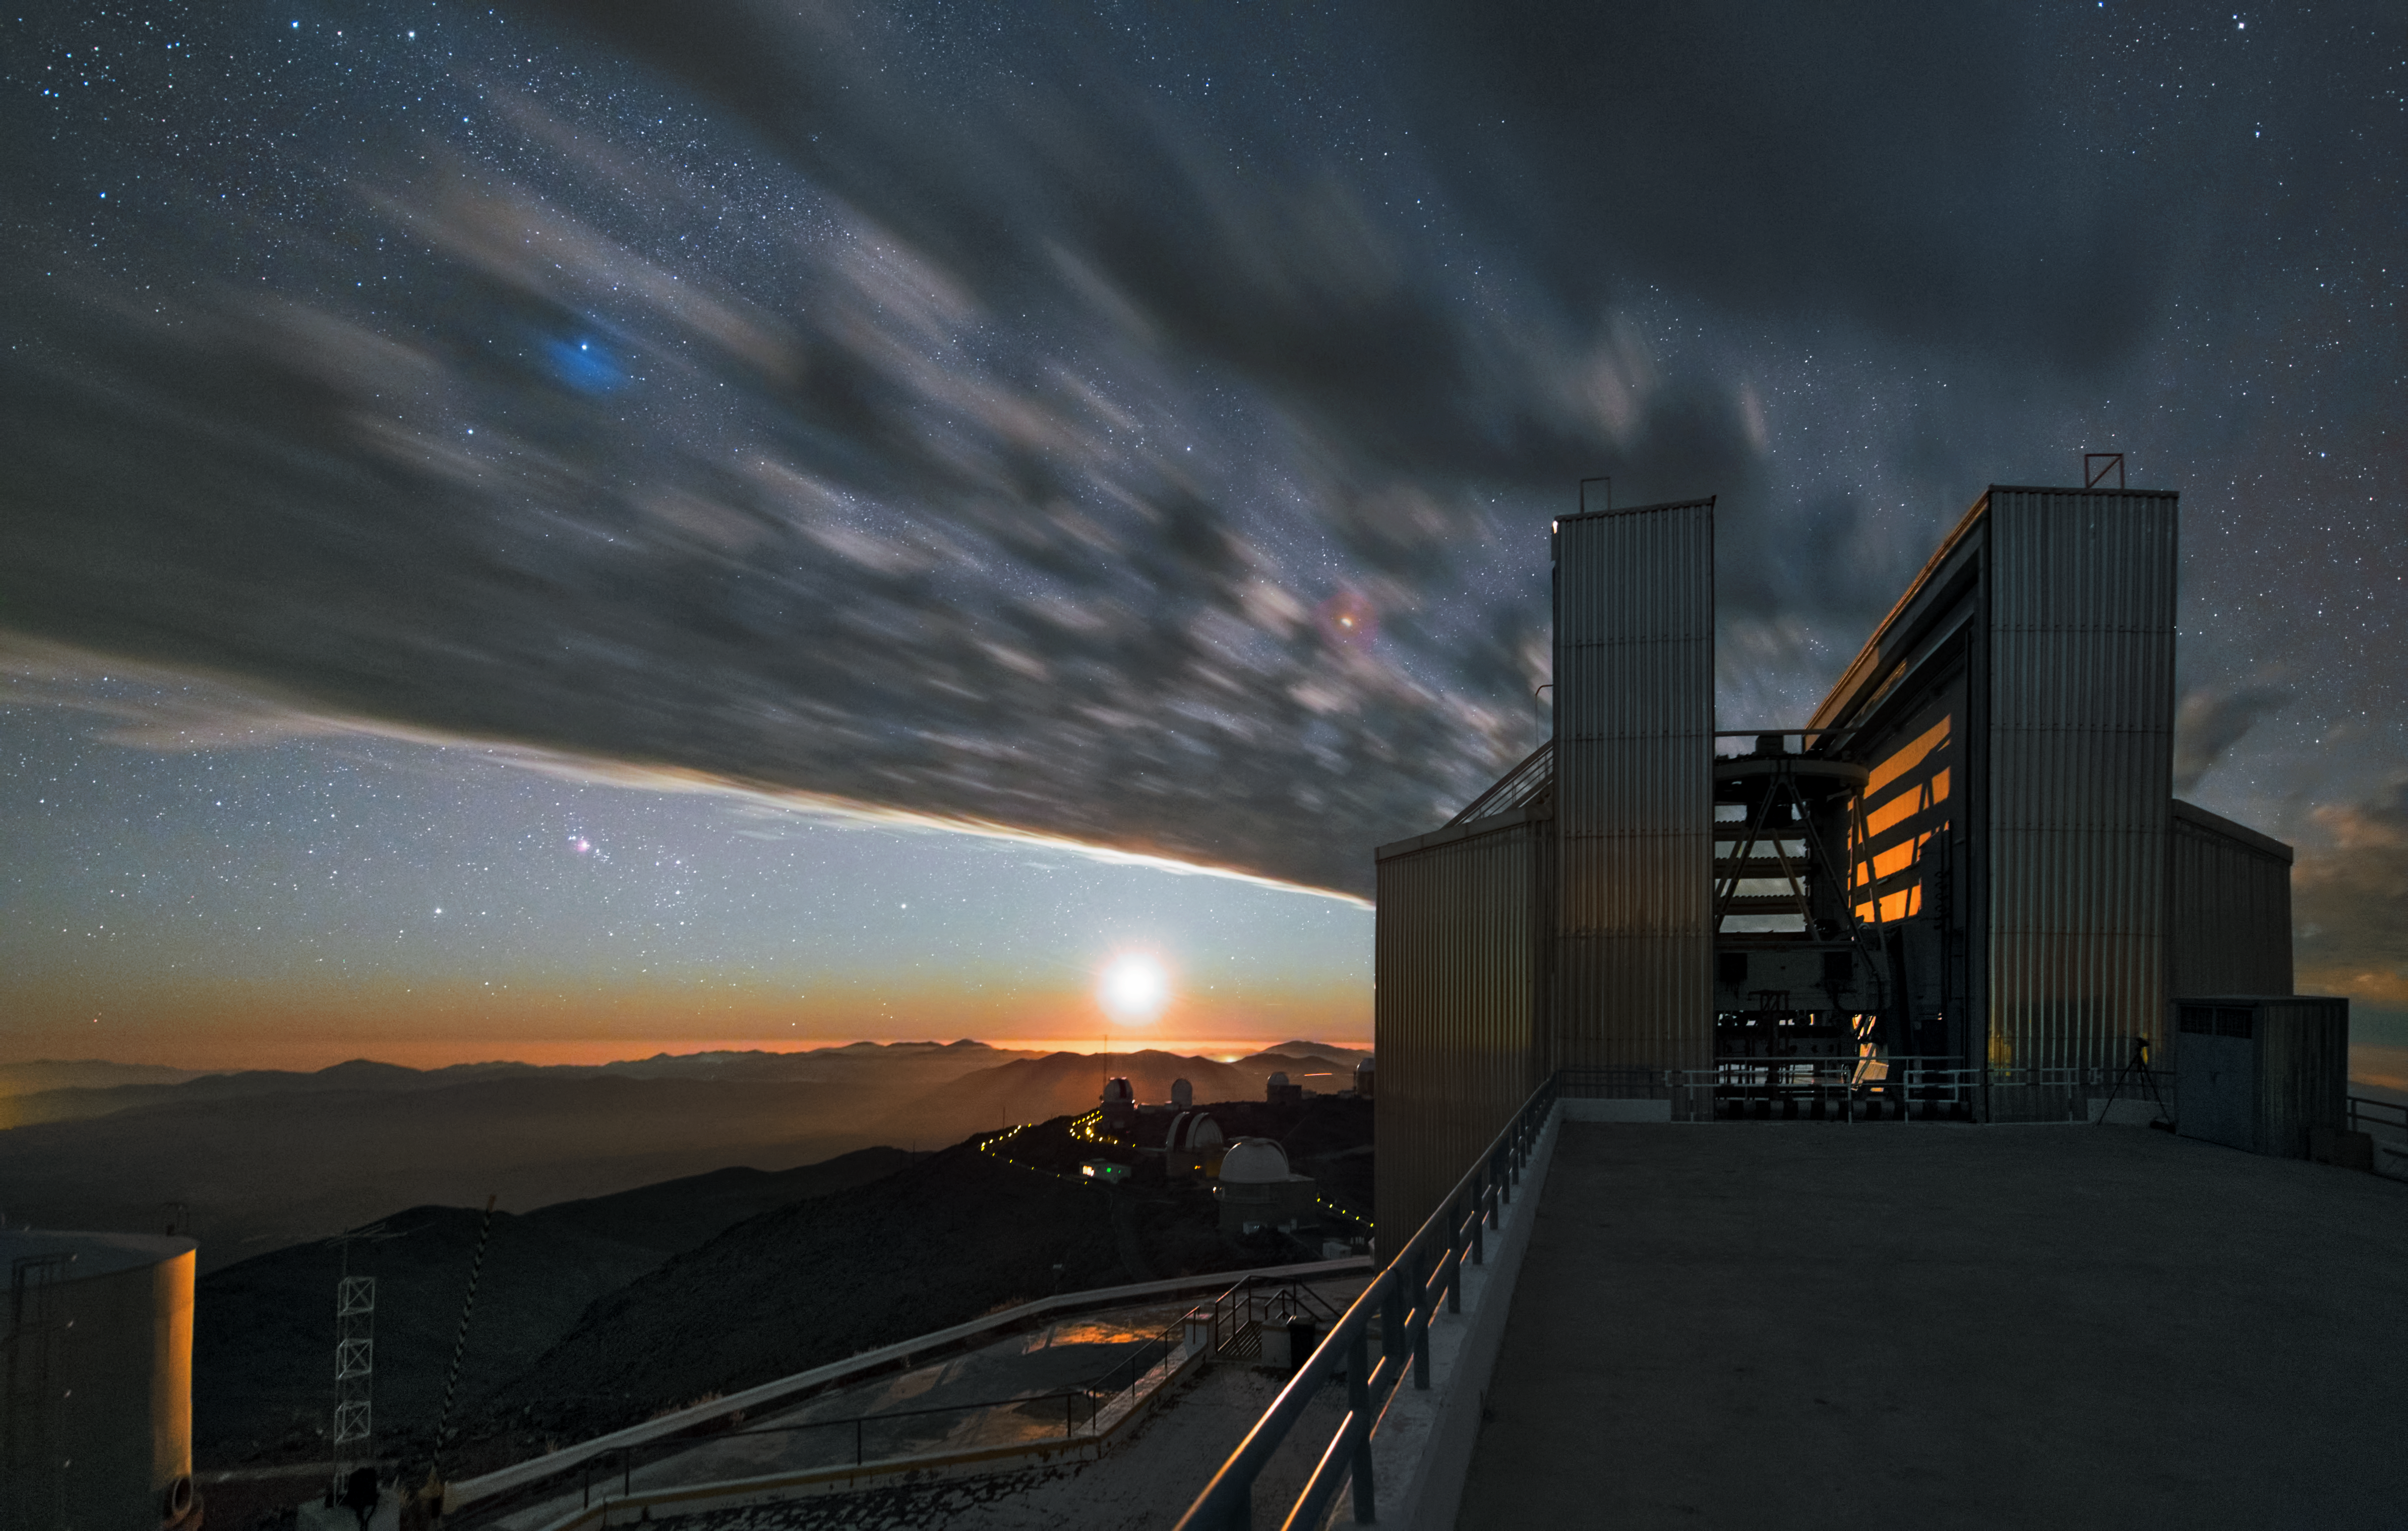

NTT under the clouds

This image shows the 3.58-metre New Technology Telescope (NTT) which was inaugurated in 1989. It was the first telescope to use active optics.

Credit: Y. Beletsky (LCO)/ESO